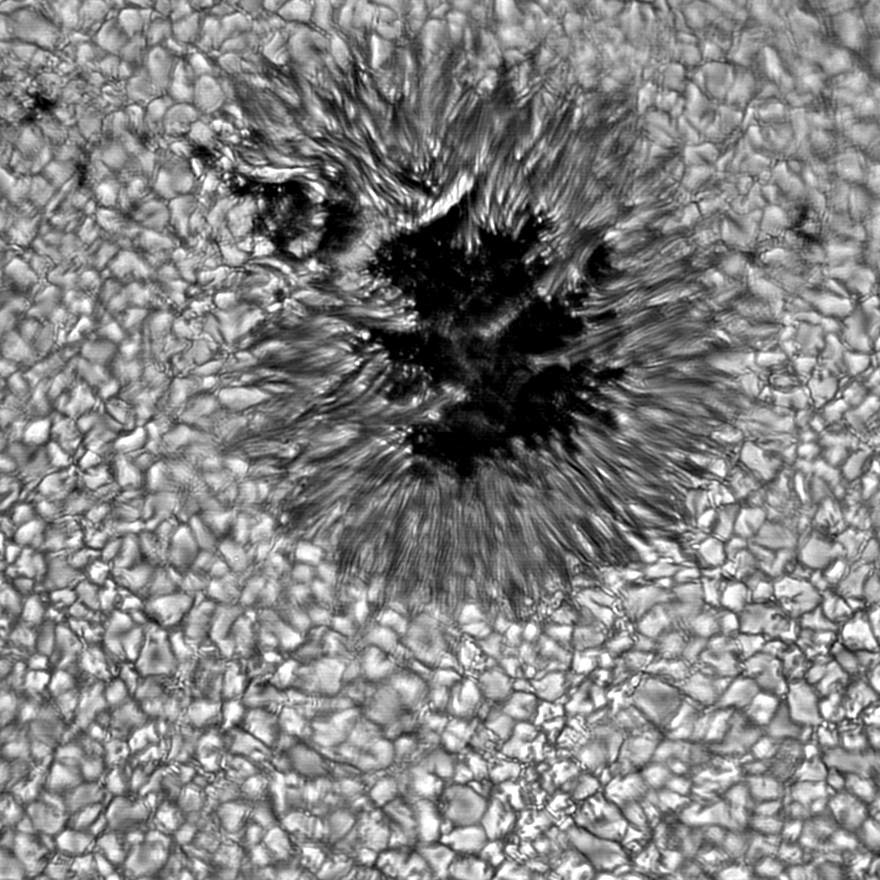

Sunspot as seen by the Vacuum Tower Telescope

Picture of a sunspot taken with the National Solar Observatory's Vacuum Tower Telescope (now redesignated as the Richard B. Dunn Solar Telescope) at the Sacramento Peak Observatory, showing features on a scale of about 100 km. Image provided by T. Rimmele (see NOAO press release 98-08).

Credit: T.Rimmele/NSO/AURA/NSF